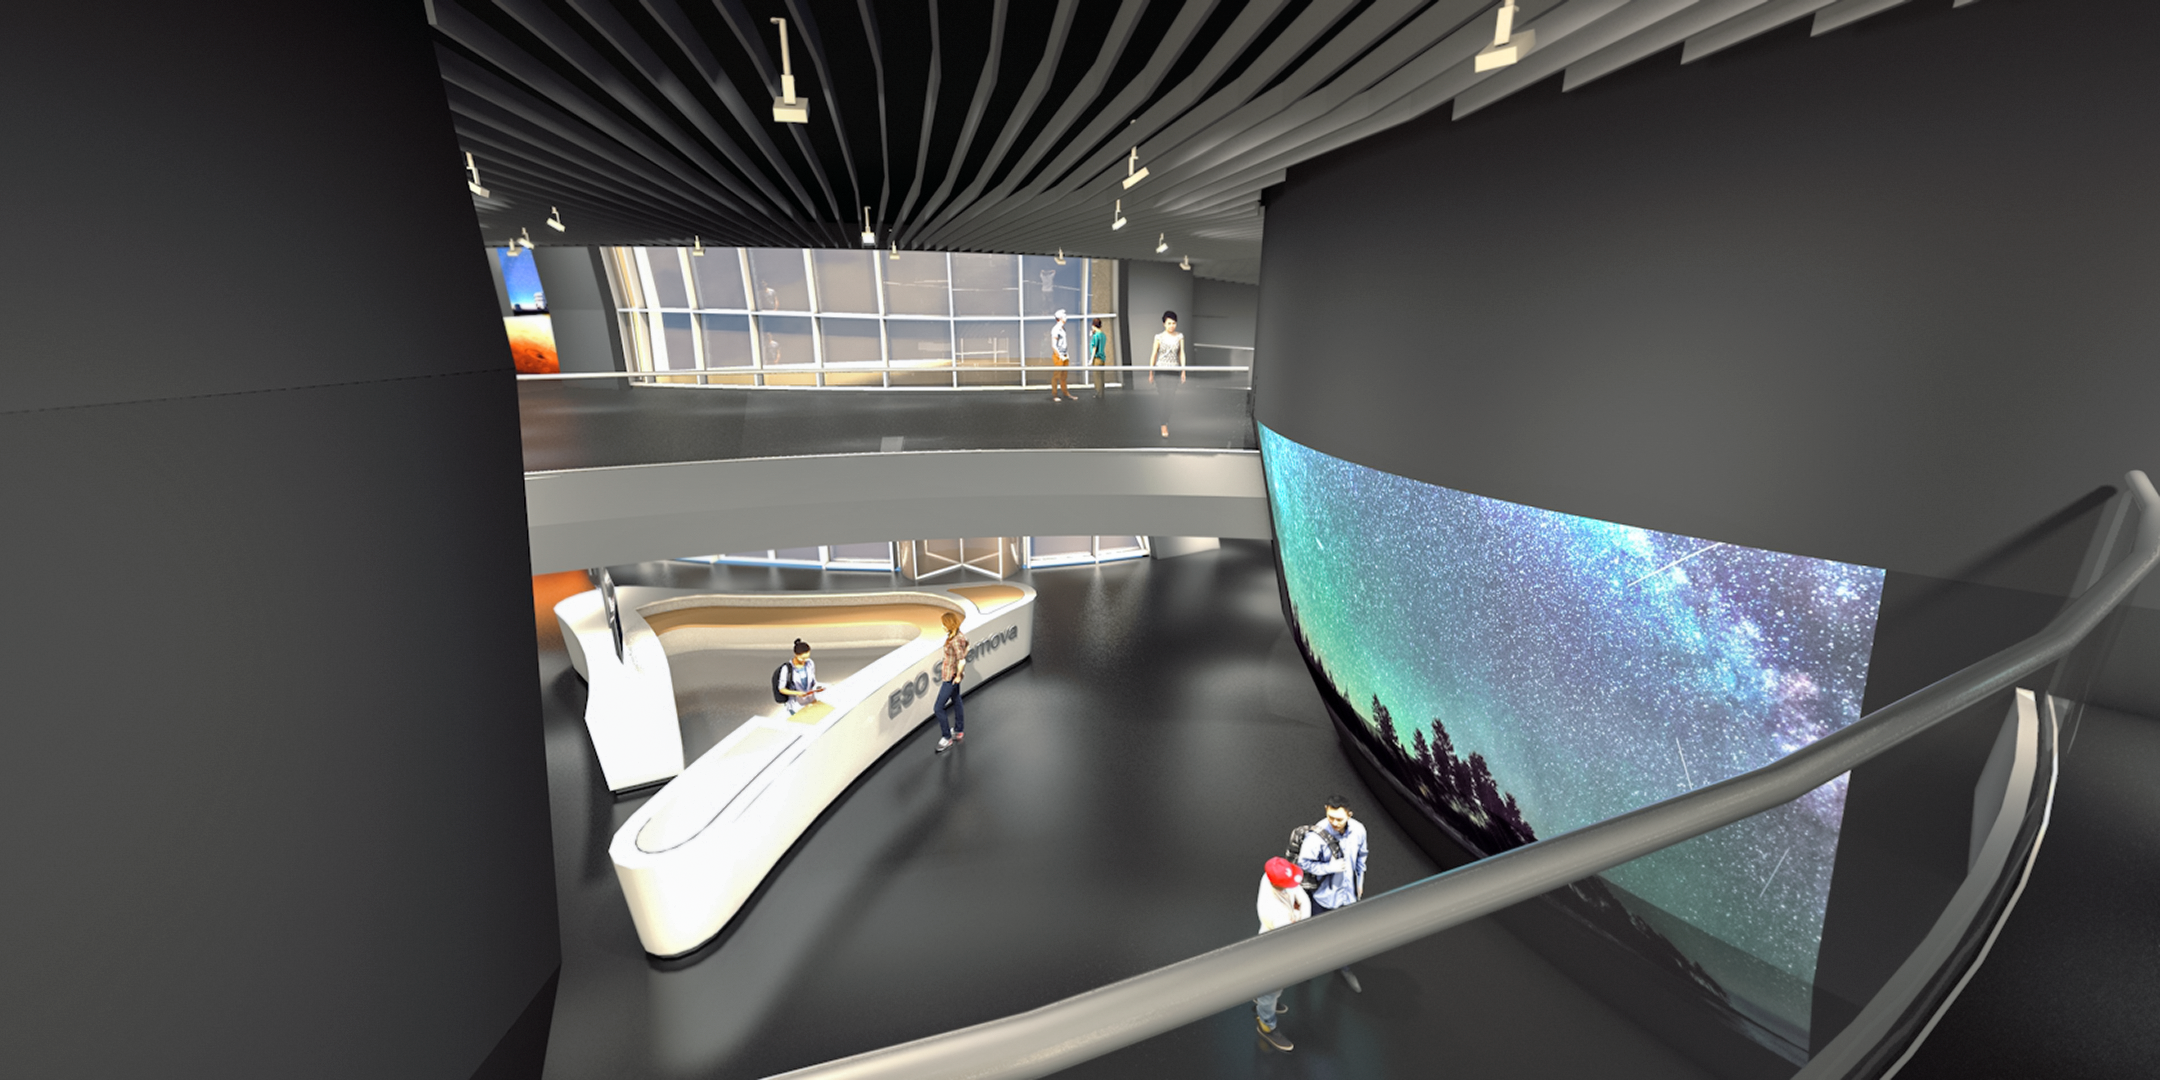

ESO Supernova illustrated interior

The ESO Supernova facility is a cutting-edge astronomy centre located at the site of ESO Headquarters in Garching Bei München. The centre will welcome visitors to engage in unforgettable learning experiences about astronomy and ESO. This illustration shows the interior of part of the ESO Supernova site, set to open in 2018.

Credit: Architekten Bernhardt + Partner